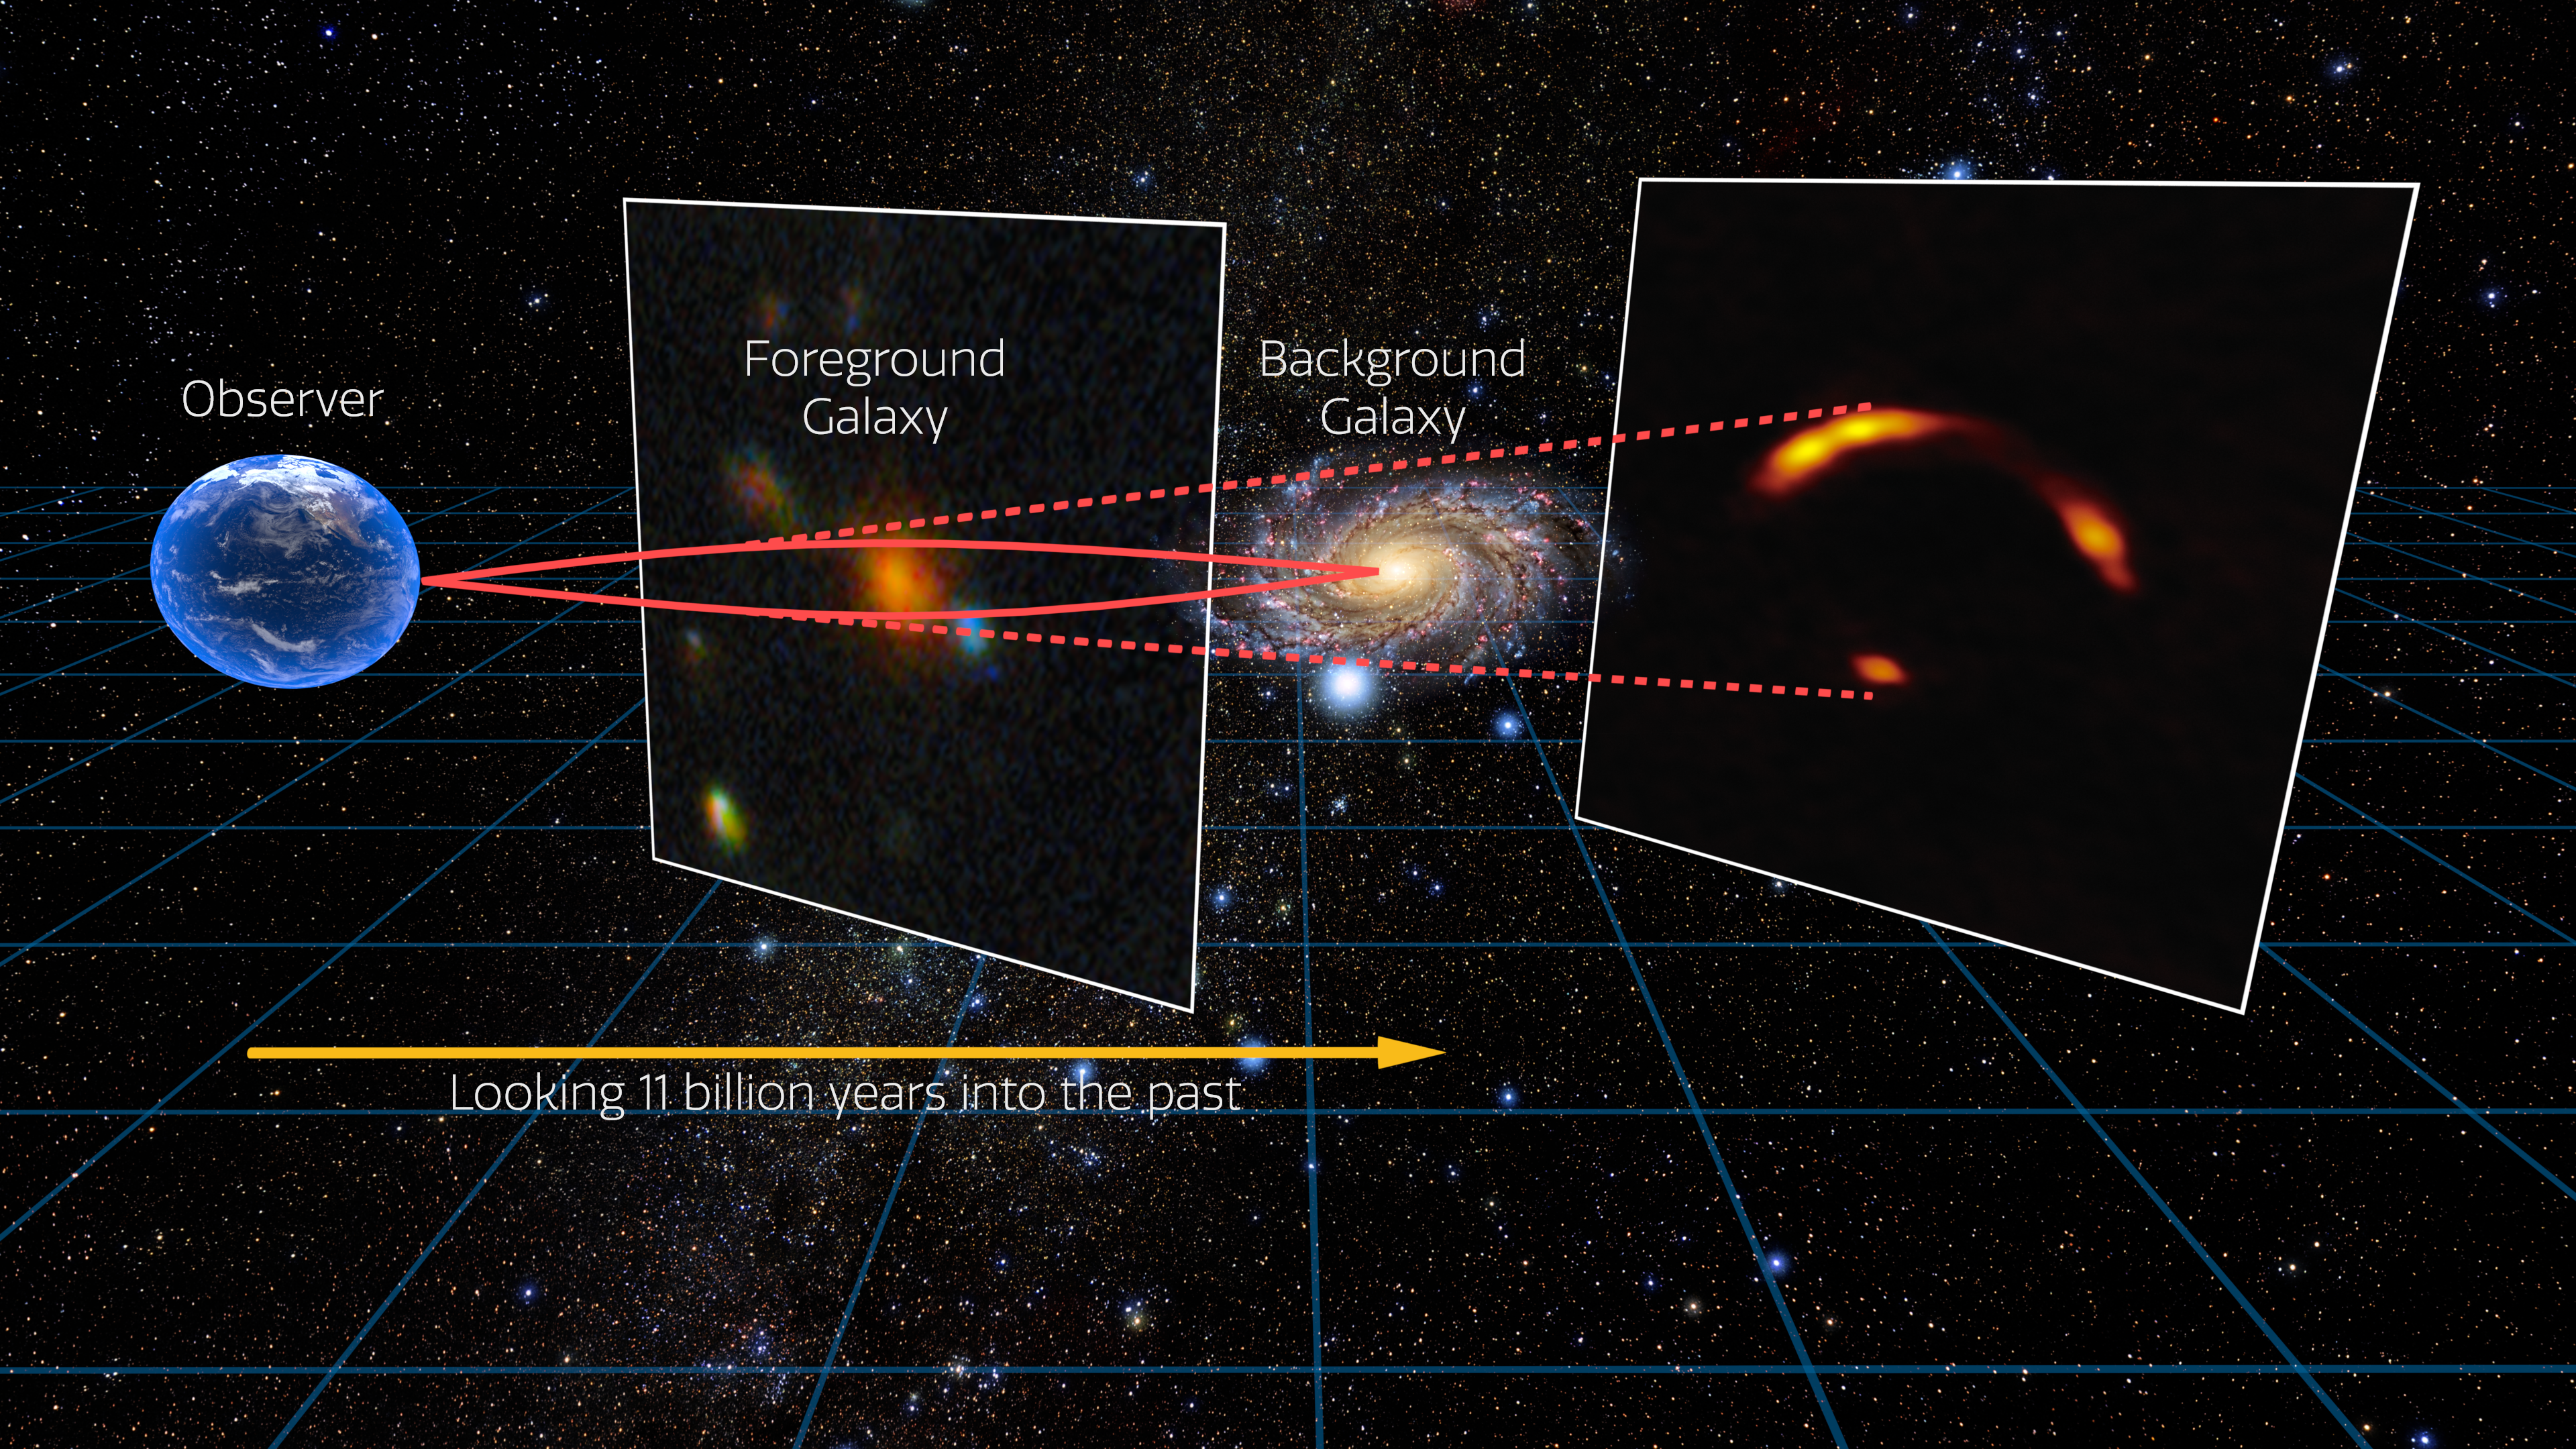

Gravitational lensing infographic

This infographic shows how the gravitational lensing effect works: when a very massive foreground galaxy bends spacetime, acting as a cosmic magnifying glass that enlarges and distorts the image of a more distant galaxy behind it.

Credit: International Gemini Observatory/NOIRLab/NSF/AURA/ALMA (ESO/NAOJ/NRAO)/R. Proctor